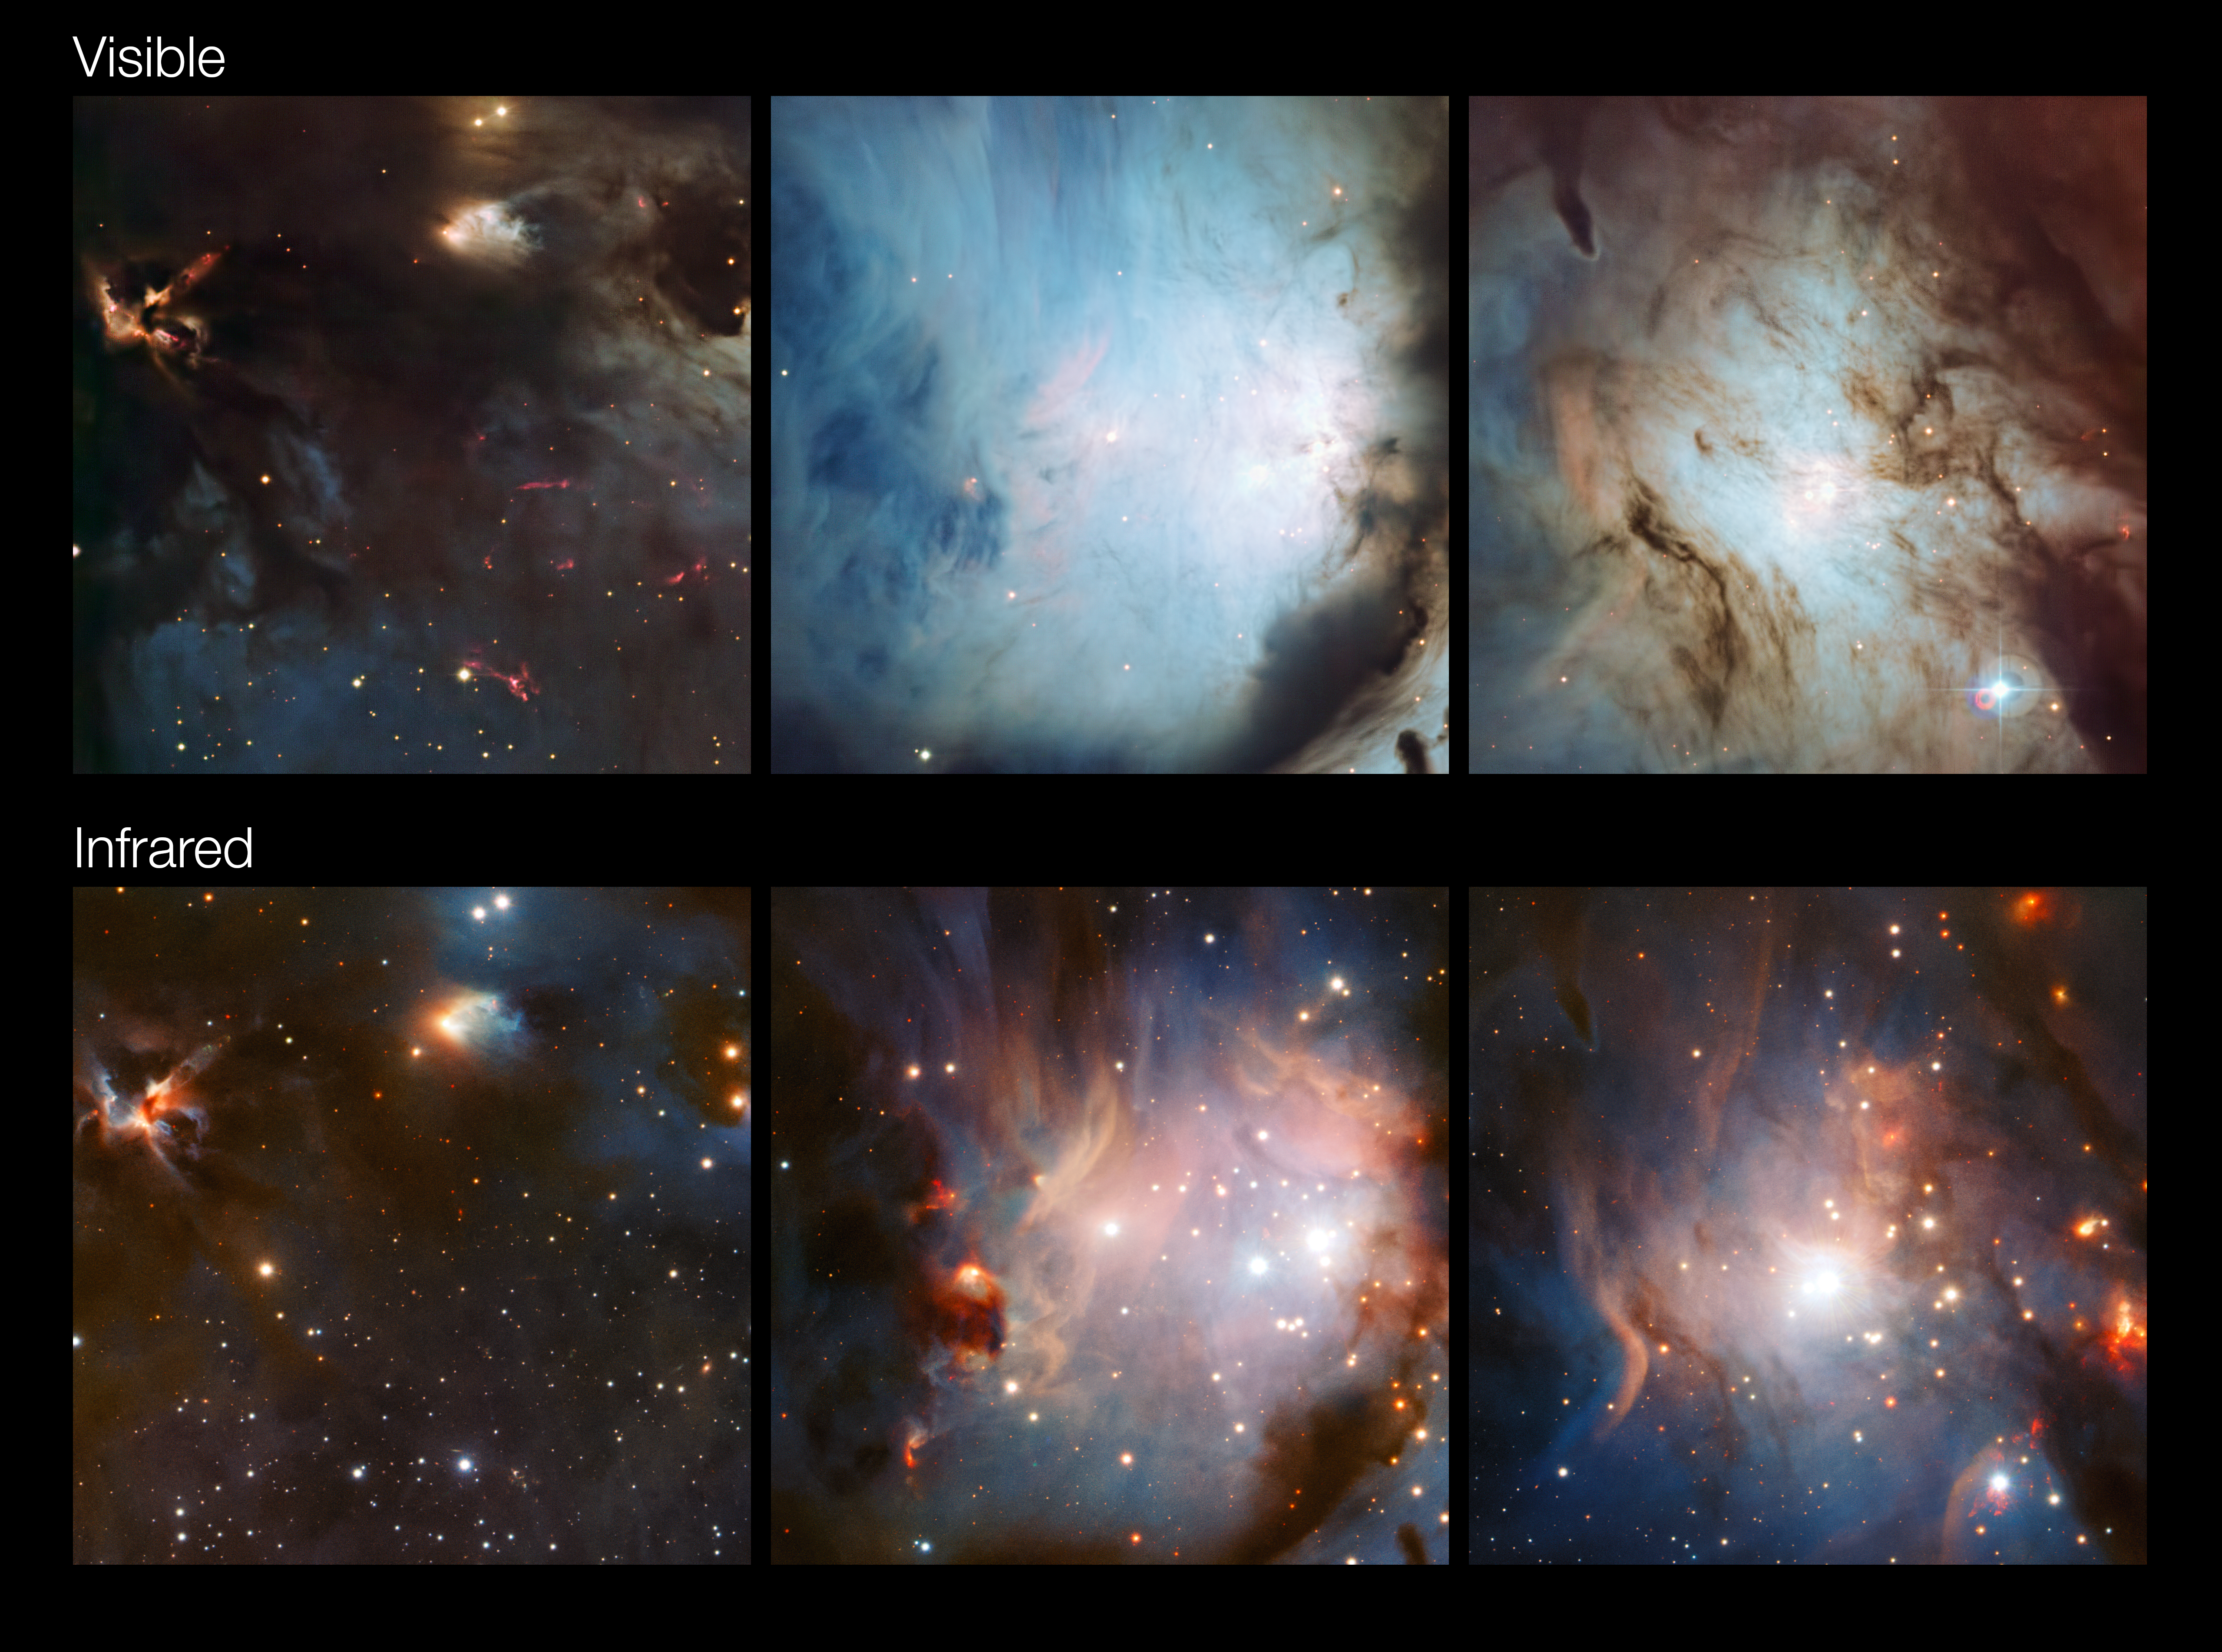

Comparisons between parts of the Messier 78 region in visible and infrared light

These comparison cutouts show how differently parts of this rich star-forming complex in Orion appear at different wavelengths. In the infrared images from the VISTA telescope (lower row) the dust is much more transparent than in the visible light pictures from the MPG/ESO 2.2-metre telescope (upper row).

Credit: ESO/Igor Chekalin